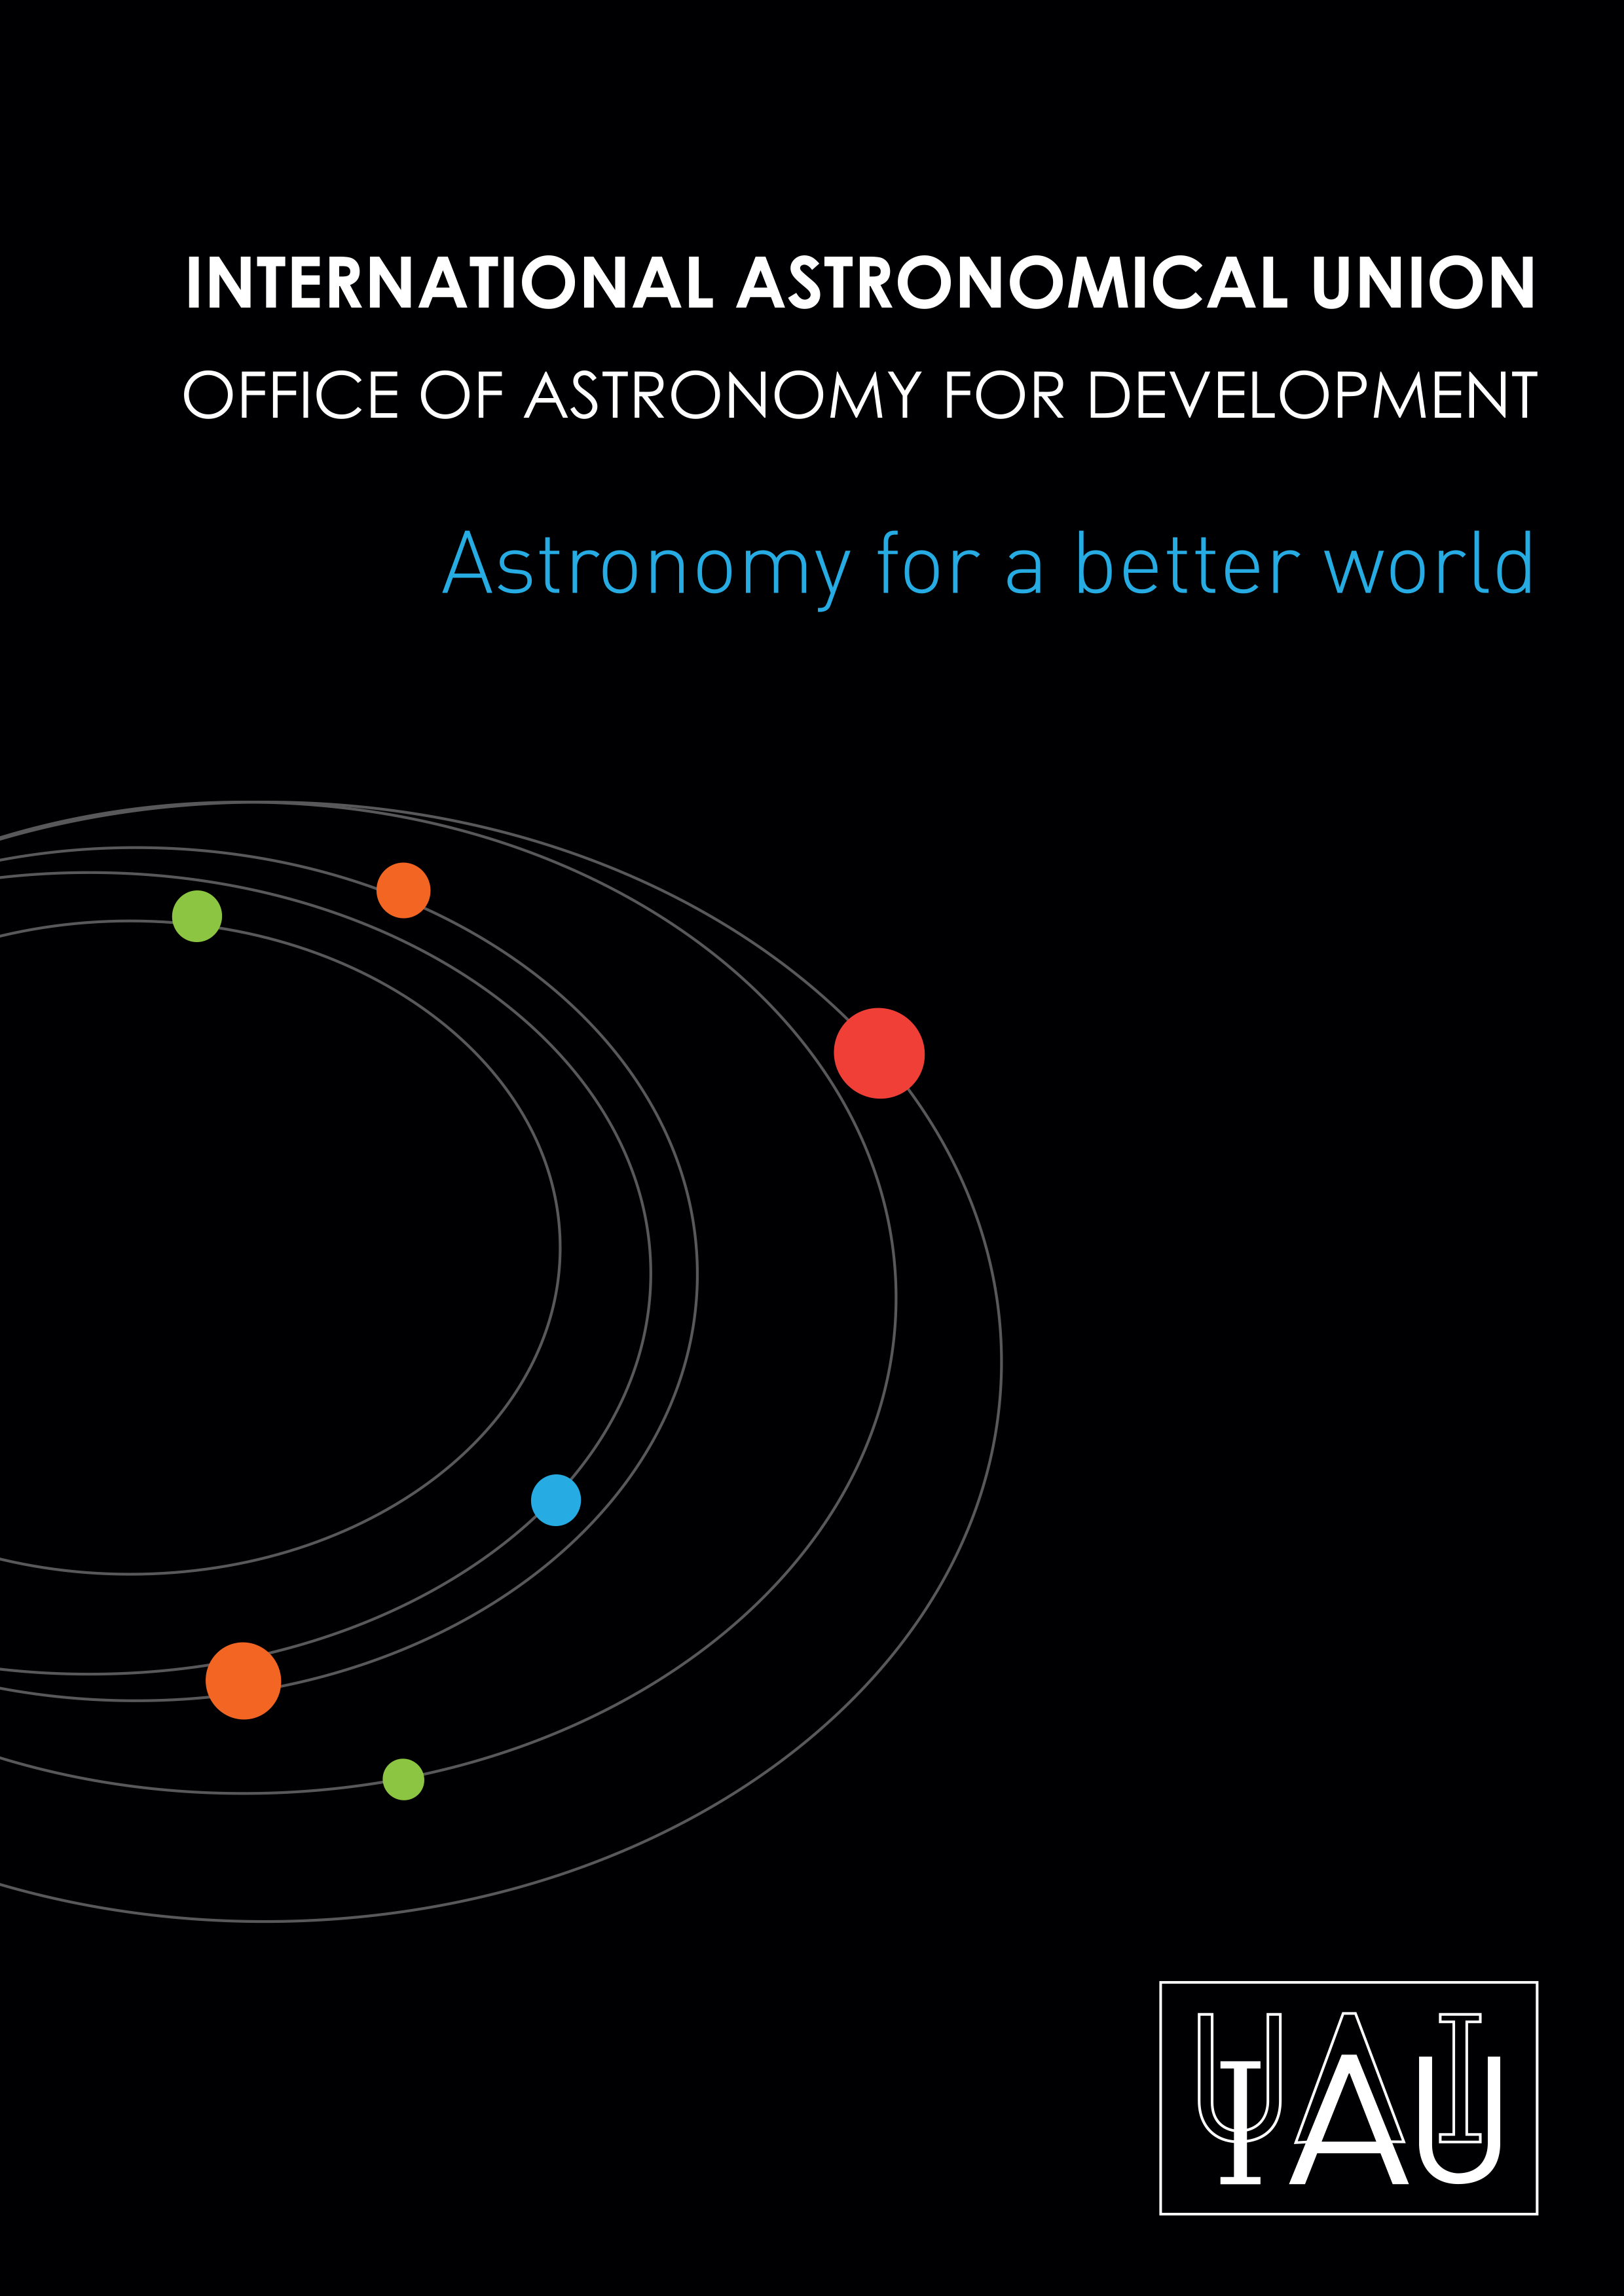

Cover of the first IAU OAD Brochure

Cover of the first brochure released by the IAU Office of Astronomy for Development. More information and download links are available on http://www.astro4dev.org/downloads/ . You can download the PDF (25 MB) directly from this link.

Credit: IAU OAD